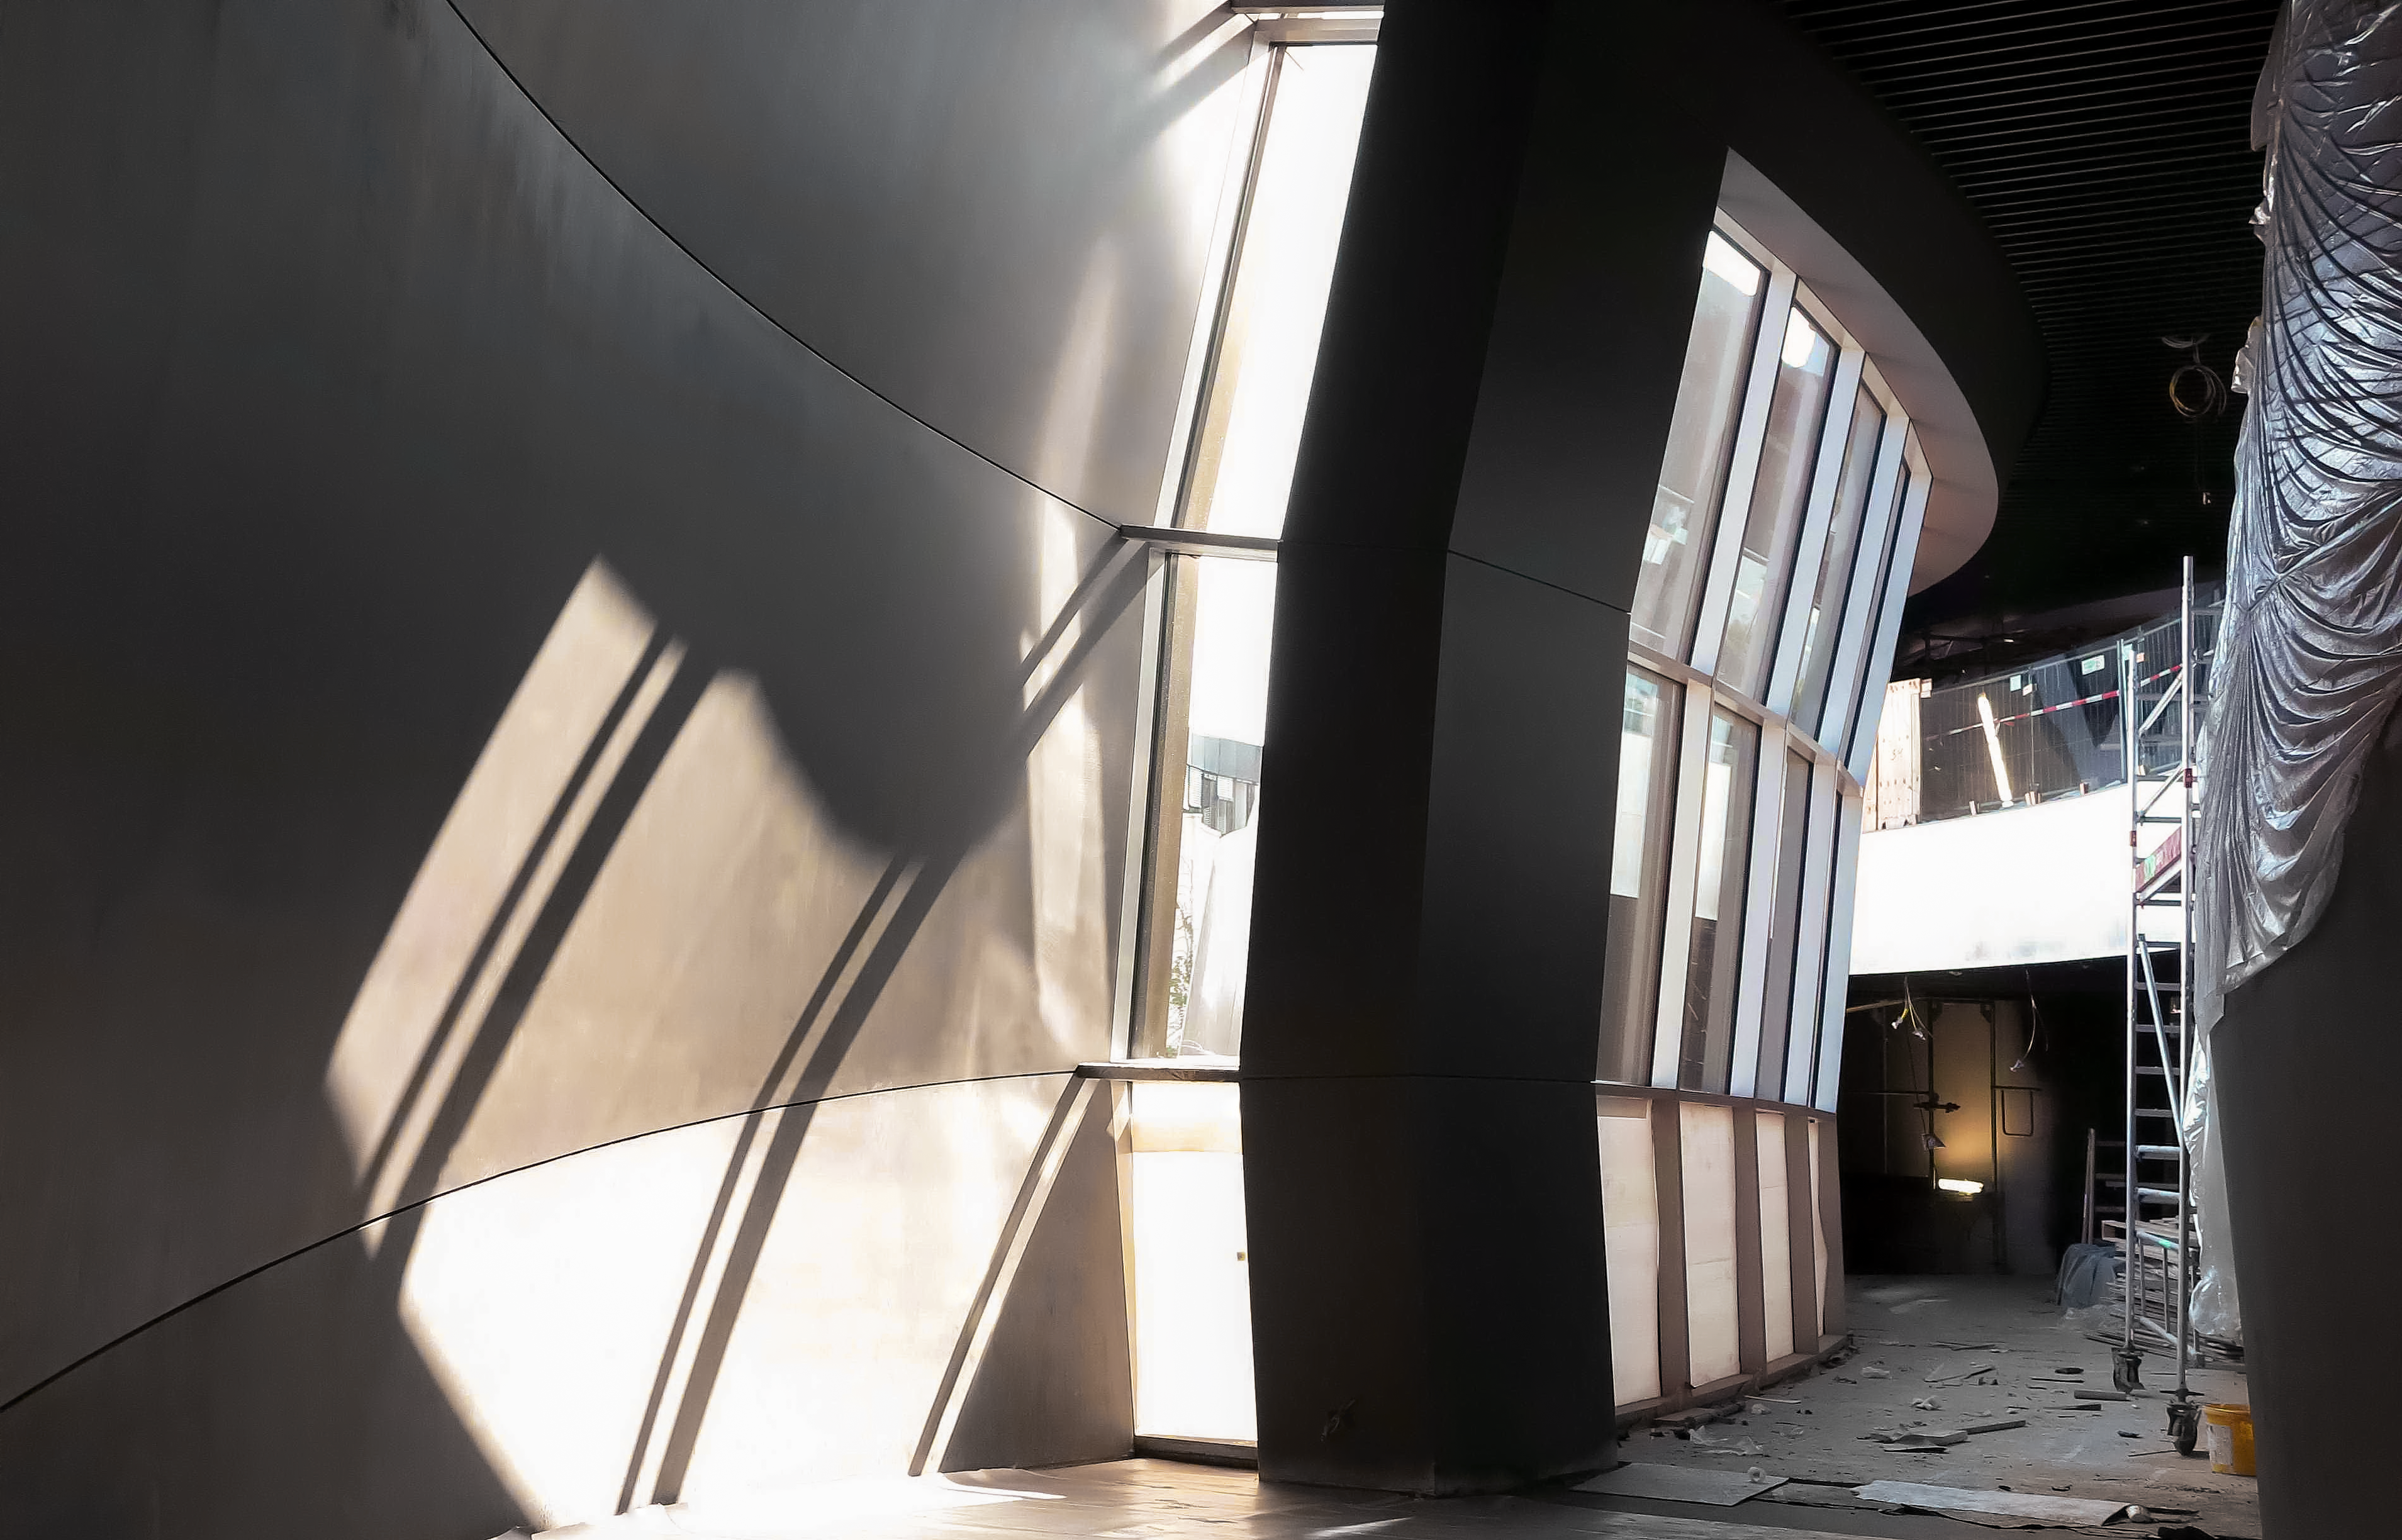

Interior of the ESO Supernova

The ESO Supernova Planetarium & Visitor Centre is a cutting-edge free astronomy centre for the public located at the site of ESO Headquarters in Garching bei München, providing visitors with an immersive experience that will leave them in awe of the Universe we live in. The Centre provides school classes and families with an unforgettable learning experience, where even the most abstract and distant topics in astronomy and physics are explained and visualised in an innovative way.

This photo of the inside of the ESO Supernova was taken when construction work was ongoing. When the centre opens in April, this area will be full of stunning astronomical images and informative panels.

Credit: ESO/F. Reckmann